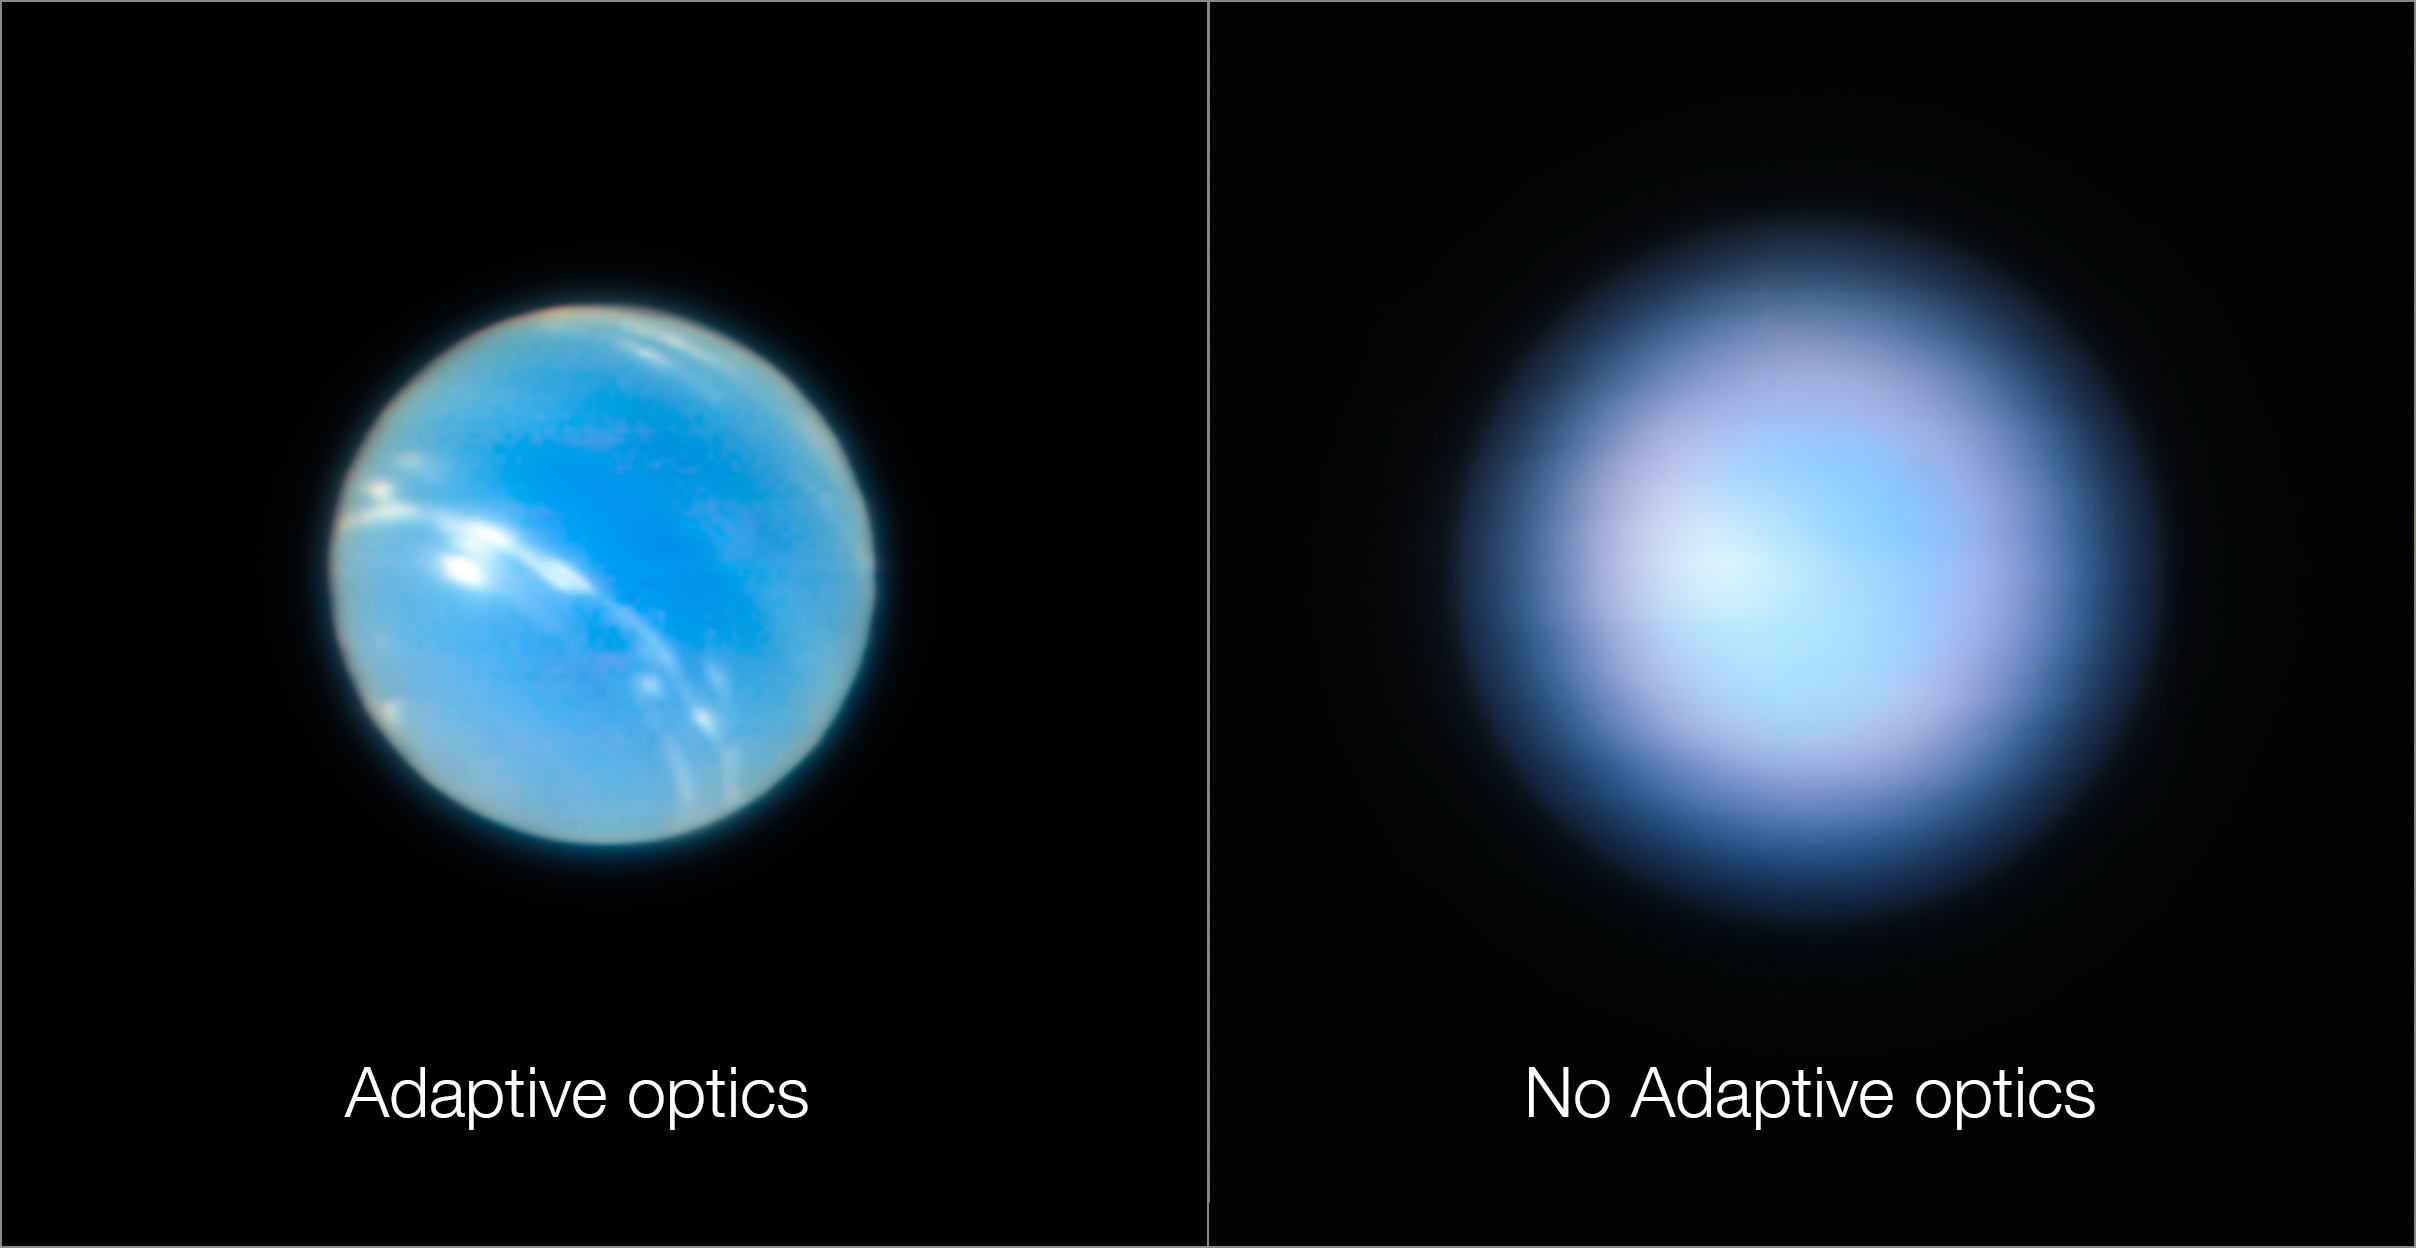

Neptune from the VLT with and without adaptive optics

These images of the planet Neptune were obtained during the testing of the Narrow-Field adaptive optics mode of the MUSE/GALACSI instrument on ESO’s Very Large Telescope. The image on the right is without the adaptive optics system in operation and the one on the left after the adaptive optics are switched on.

Credit: ESO/P. Weilbacher (AIP)